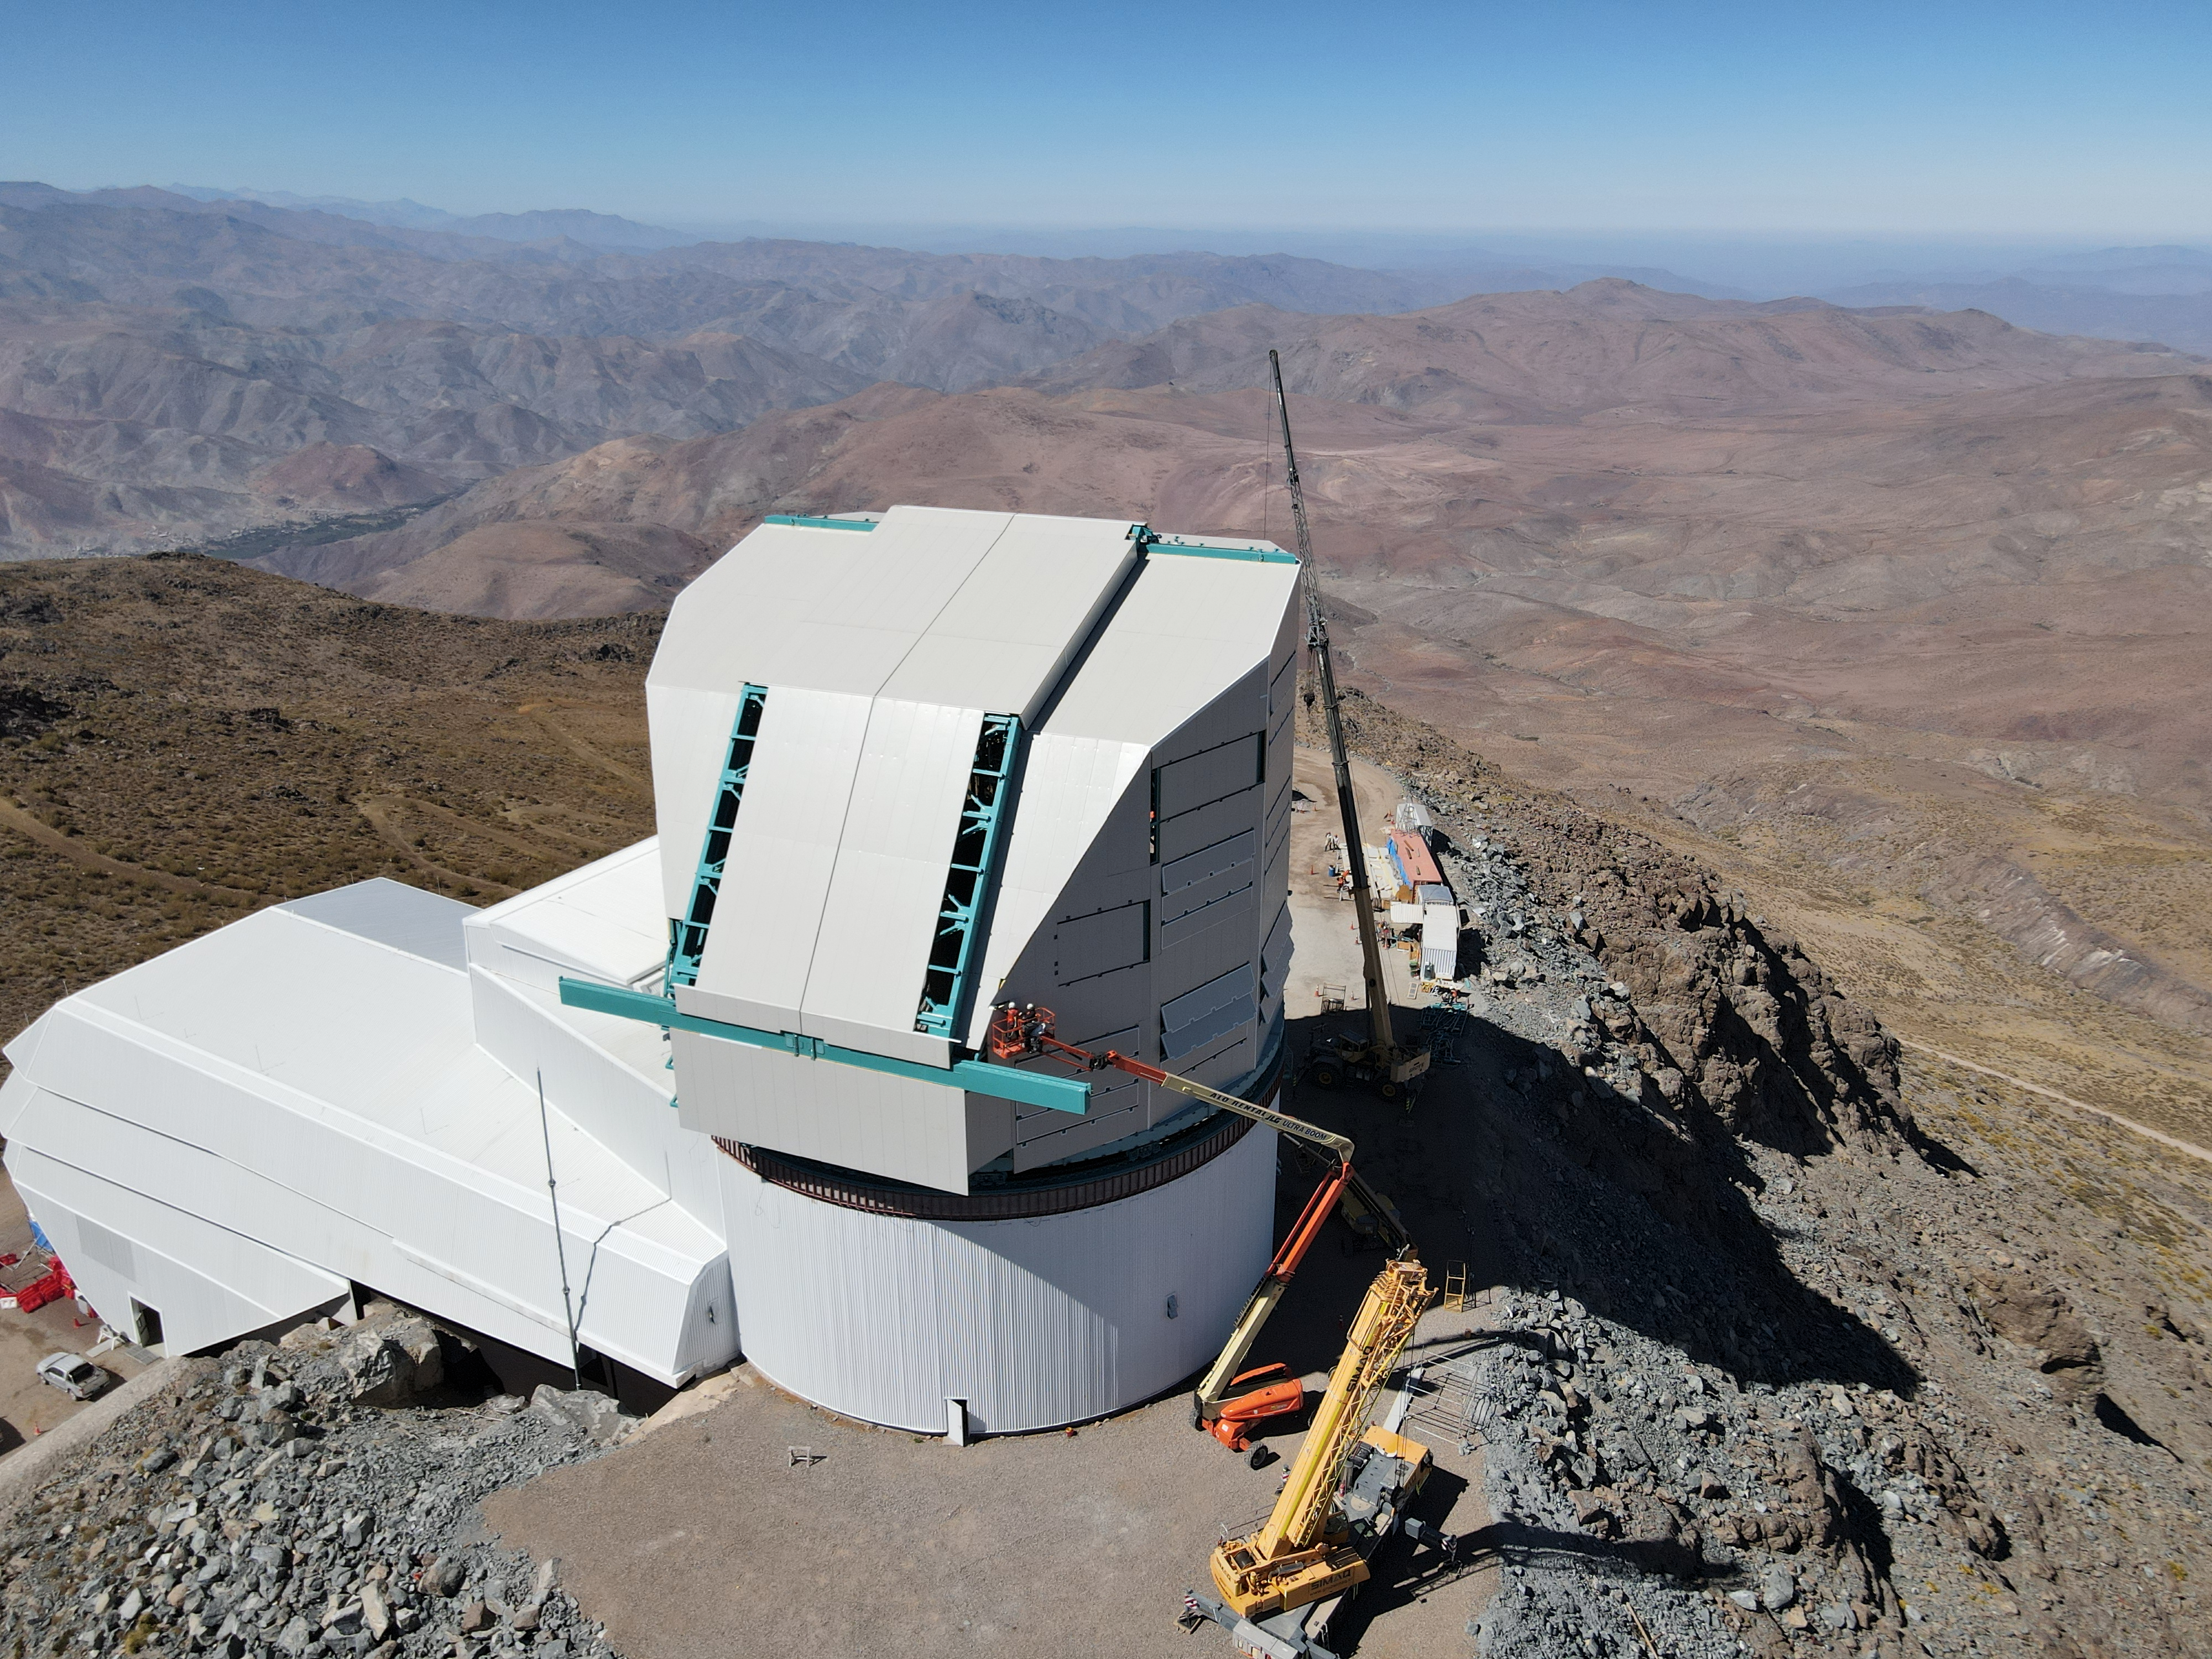

Rubin Drone View mid-December 2020

Aerial drone view of current status of construction on the summit as of mid-December, 2020.

Credit: Rubin Obs/NSF/AURA